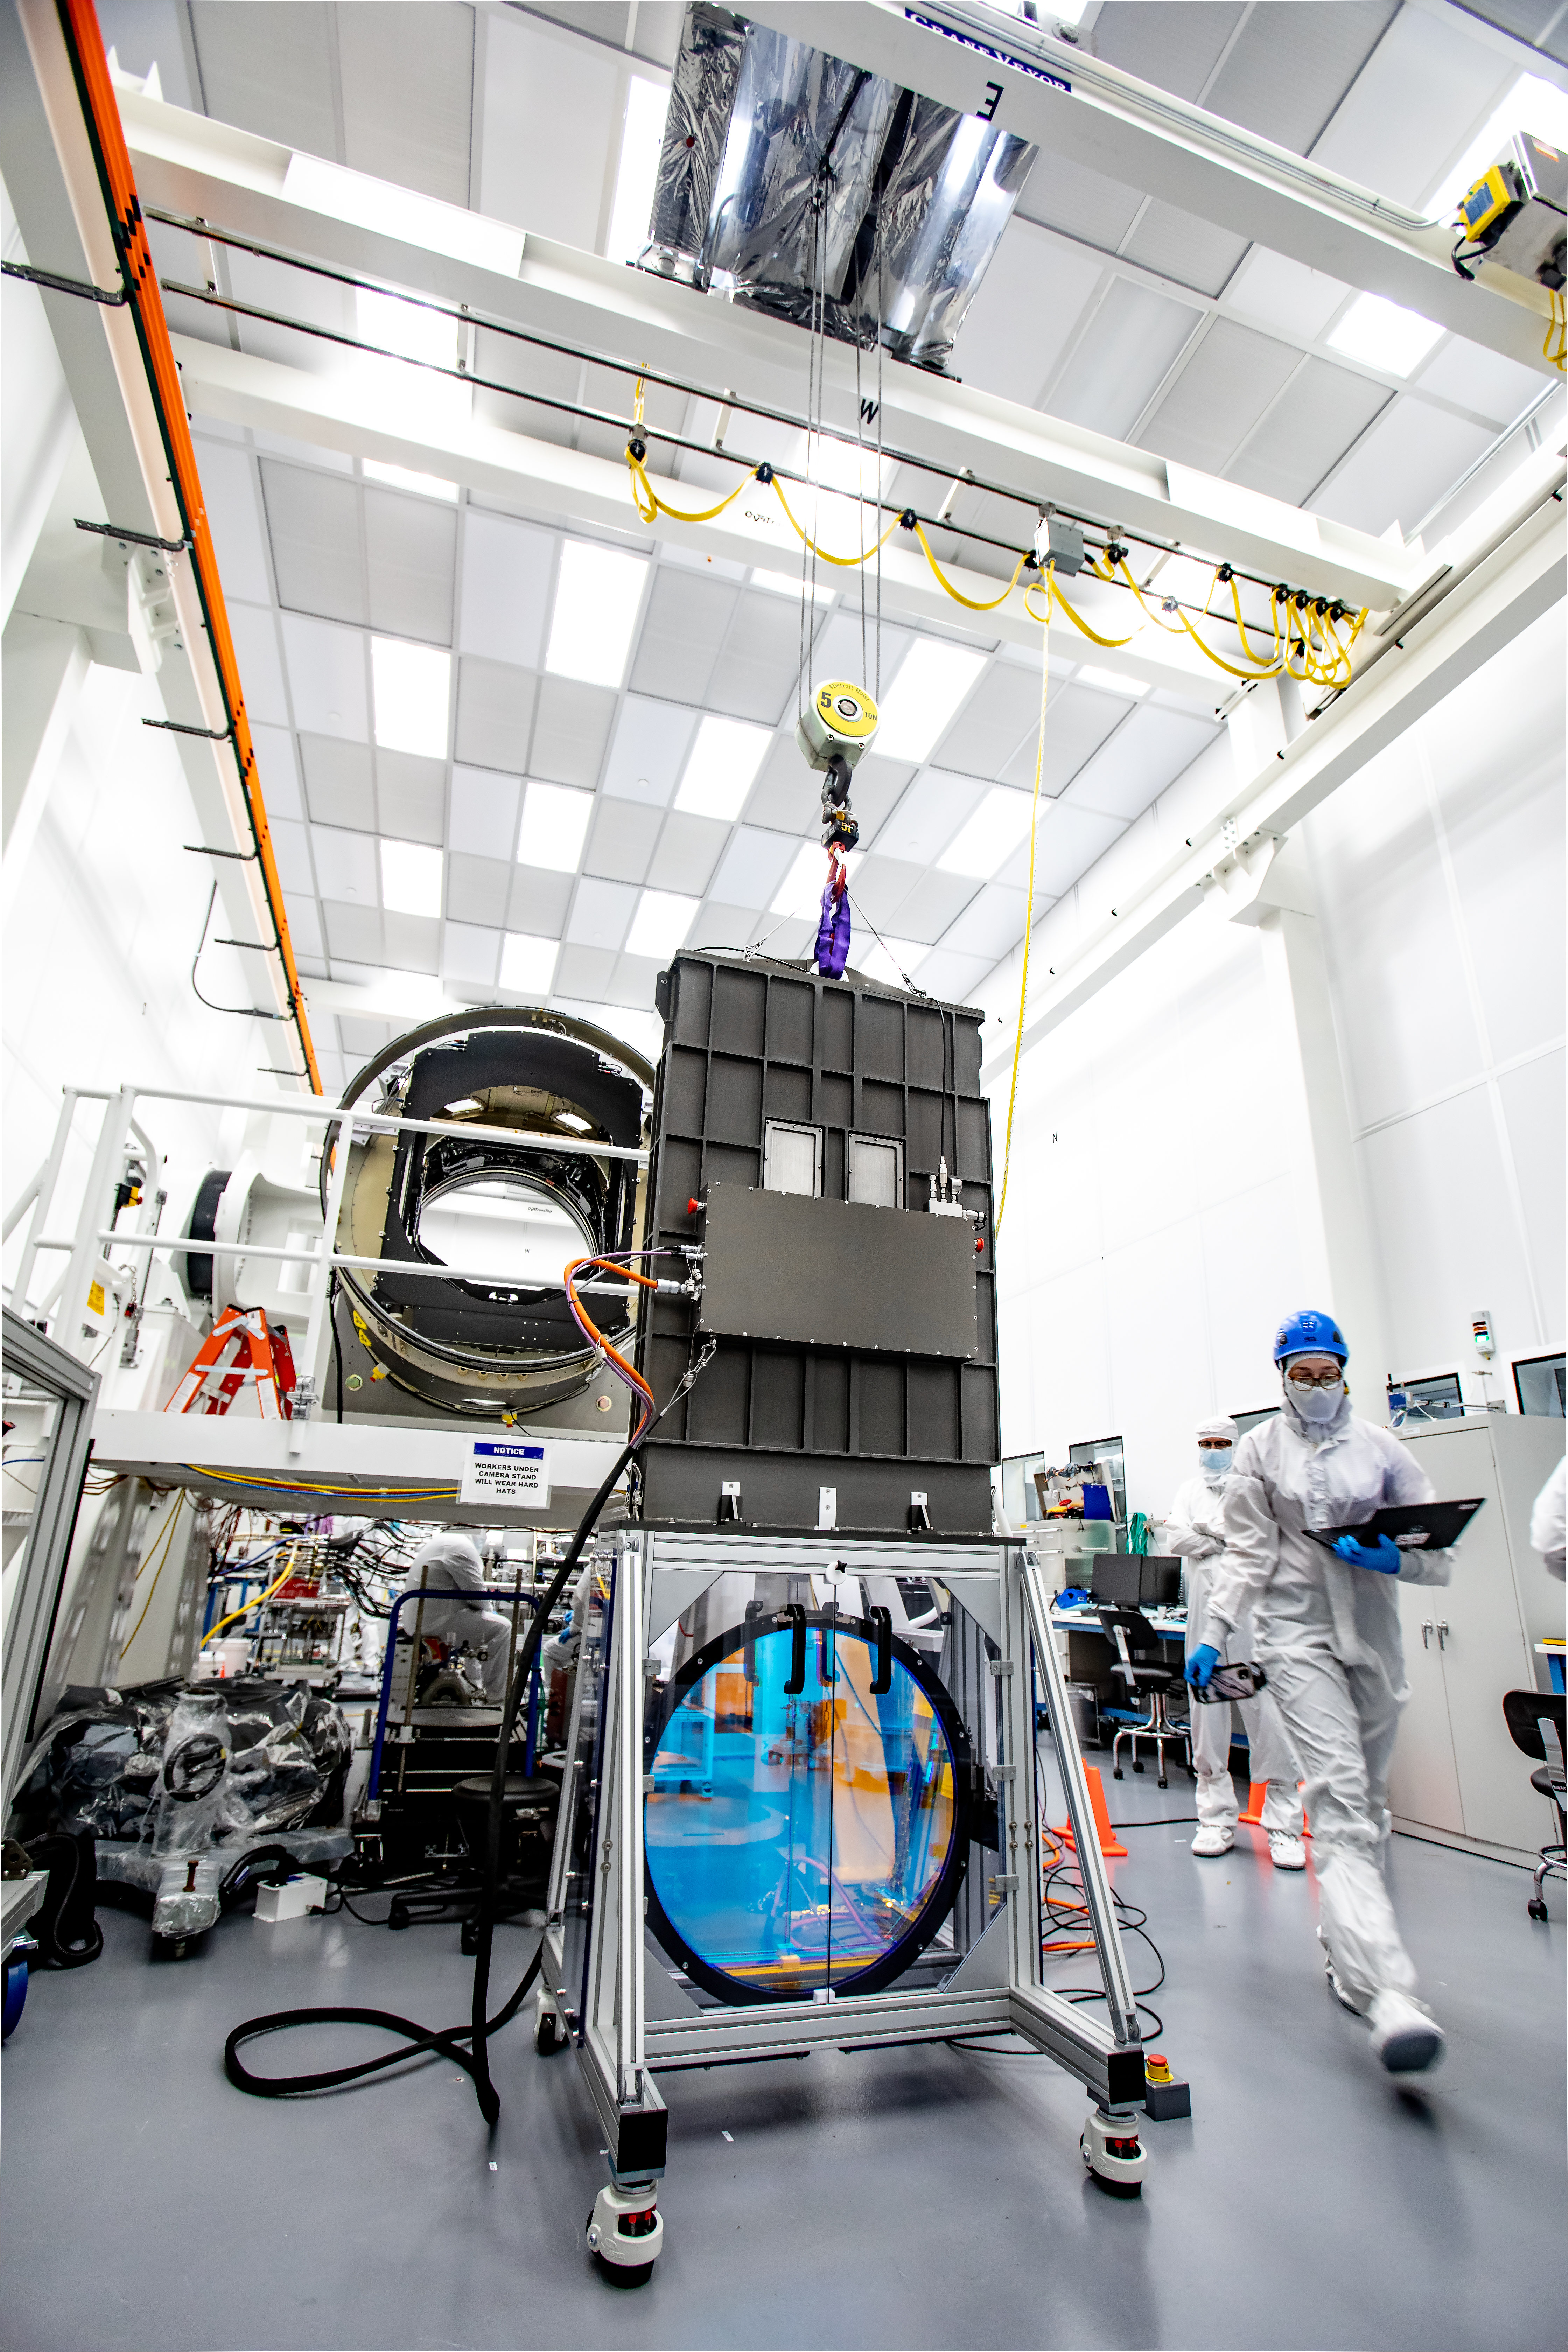

LSST R-Band Optical Filter

LSST engineers carefully unpack, examine, test and store the first of six optic filters that will be installed in the camera later this year.

Credit: Jacqueline Ramseyer Orrell/SLAC National Accelerator Laboratory